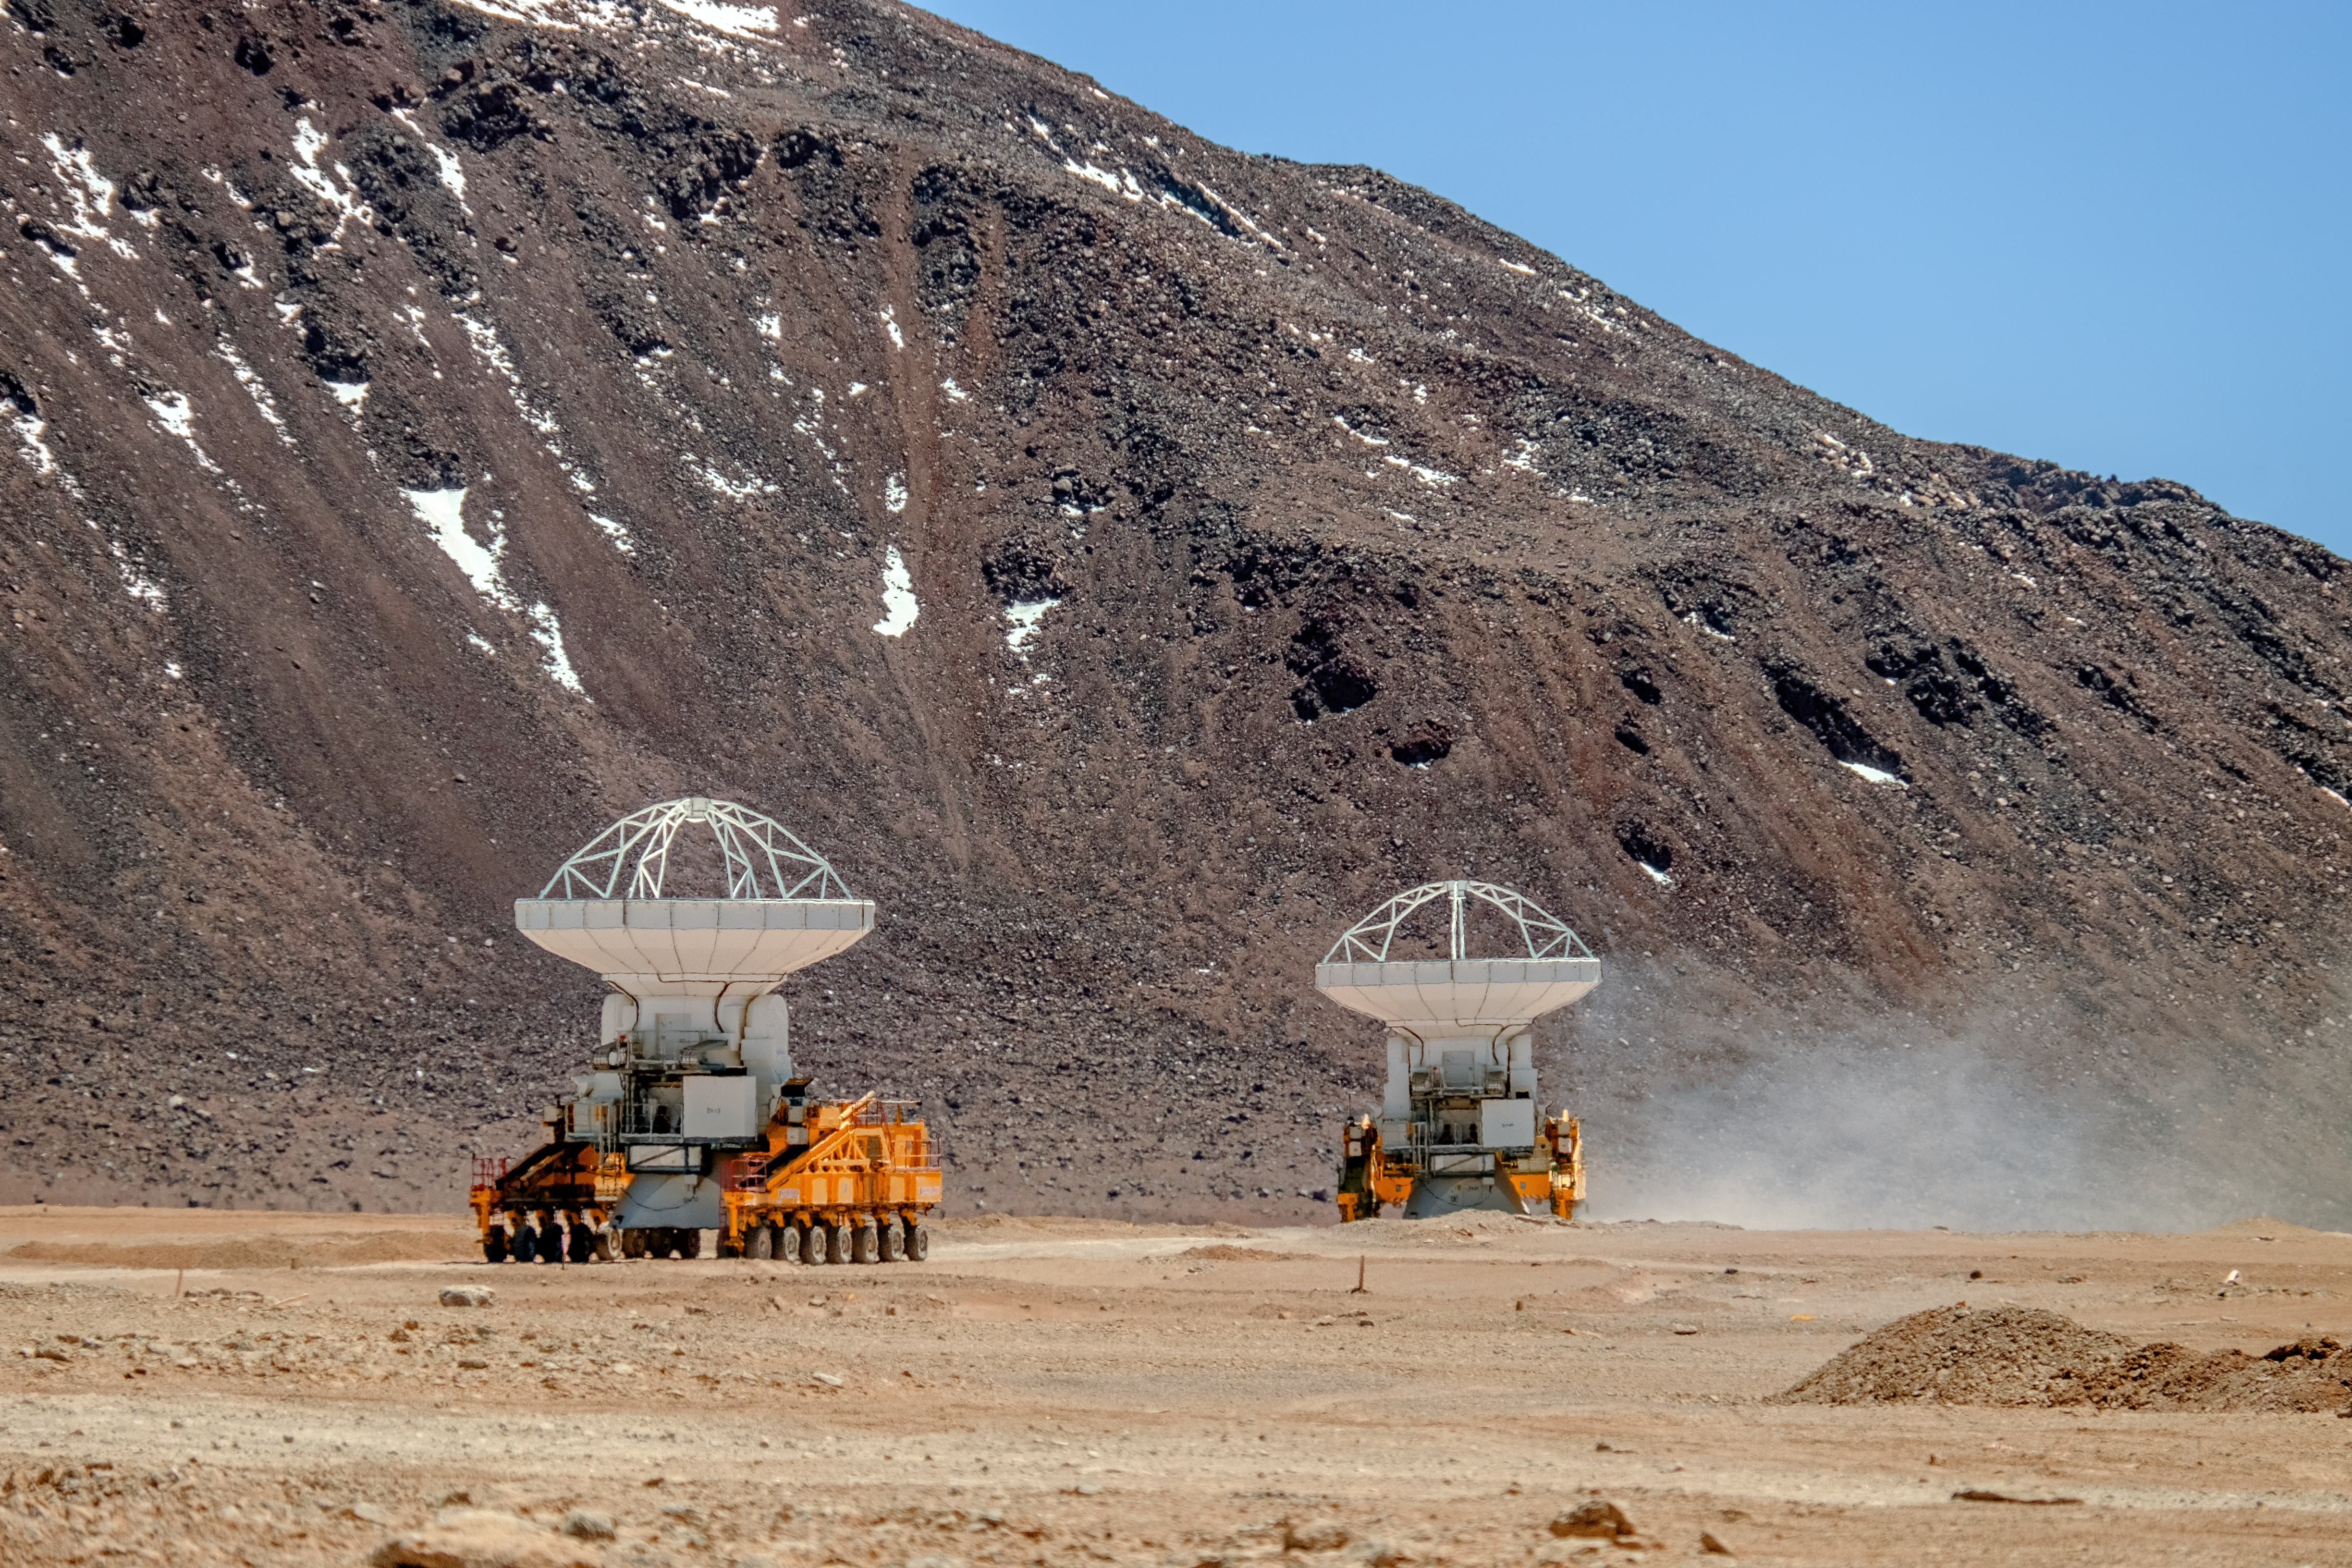

Gentle giants of Chajnantor

Many telescopes are formed of multiple mirrors or antennas, not just one. ESO’s Very Large Telescope (VLT), located at ESO’s Paranal Observatory in Chile, is a prime example. The VLT comprises four main telescopes, and four smaller, movable auxiliary telescopes — eight individual structures in total. However, even this is dwarfed by the Atacama Large Millimeter/submillimeter Array (ALMA), which sits atop the Chajnantor plateau in the Chilean Andes — and comprises a whopping 66 antennas!

Even individually, the ALMA antennas are impressive in size. The Chajnantor plateau itself is also located at an altitude of 5000 metres, with its Operations Support Facility (OSF) at a (still considerable) altitude of 2900 metres. As the antennas are not built up on the plateau, this required an entirely new approach to transporting each of the constituent antennas from the OSF up to Chajnantor. Enter Otto and Lore!

Designed and built especially for the job, Otto and Lore are the names of the two ALMA Transporters — the two yellow vehicles pictured here. The duo possess impressive features; at 20 metres long, 10 metres wide and with 28 wheels each, these machines are built not just to survive in the harsh environment of the Atacama Desert, but to thrive in it! While rugged and powerful, they also possess a delicate touch, and are able to position each antenna with astonishing millimetre accuracy.

Credit: A. Russell/ESO